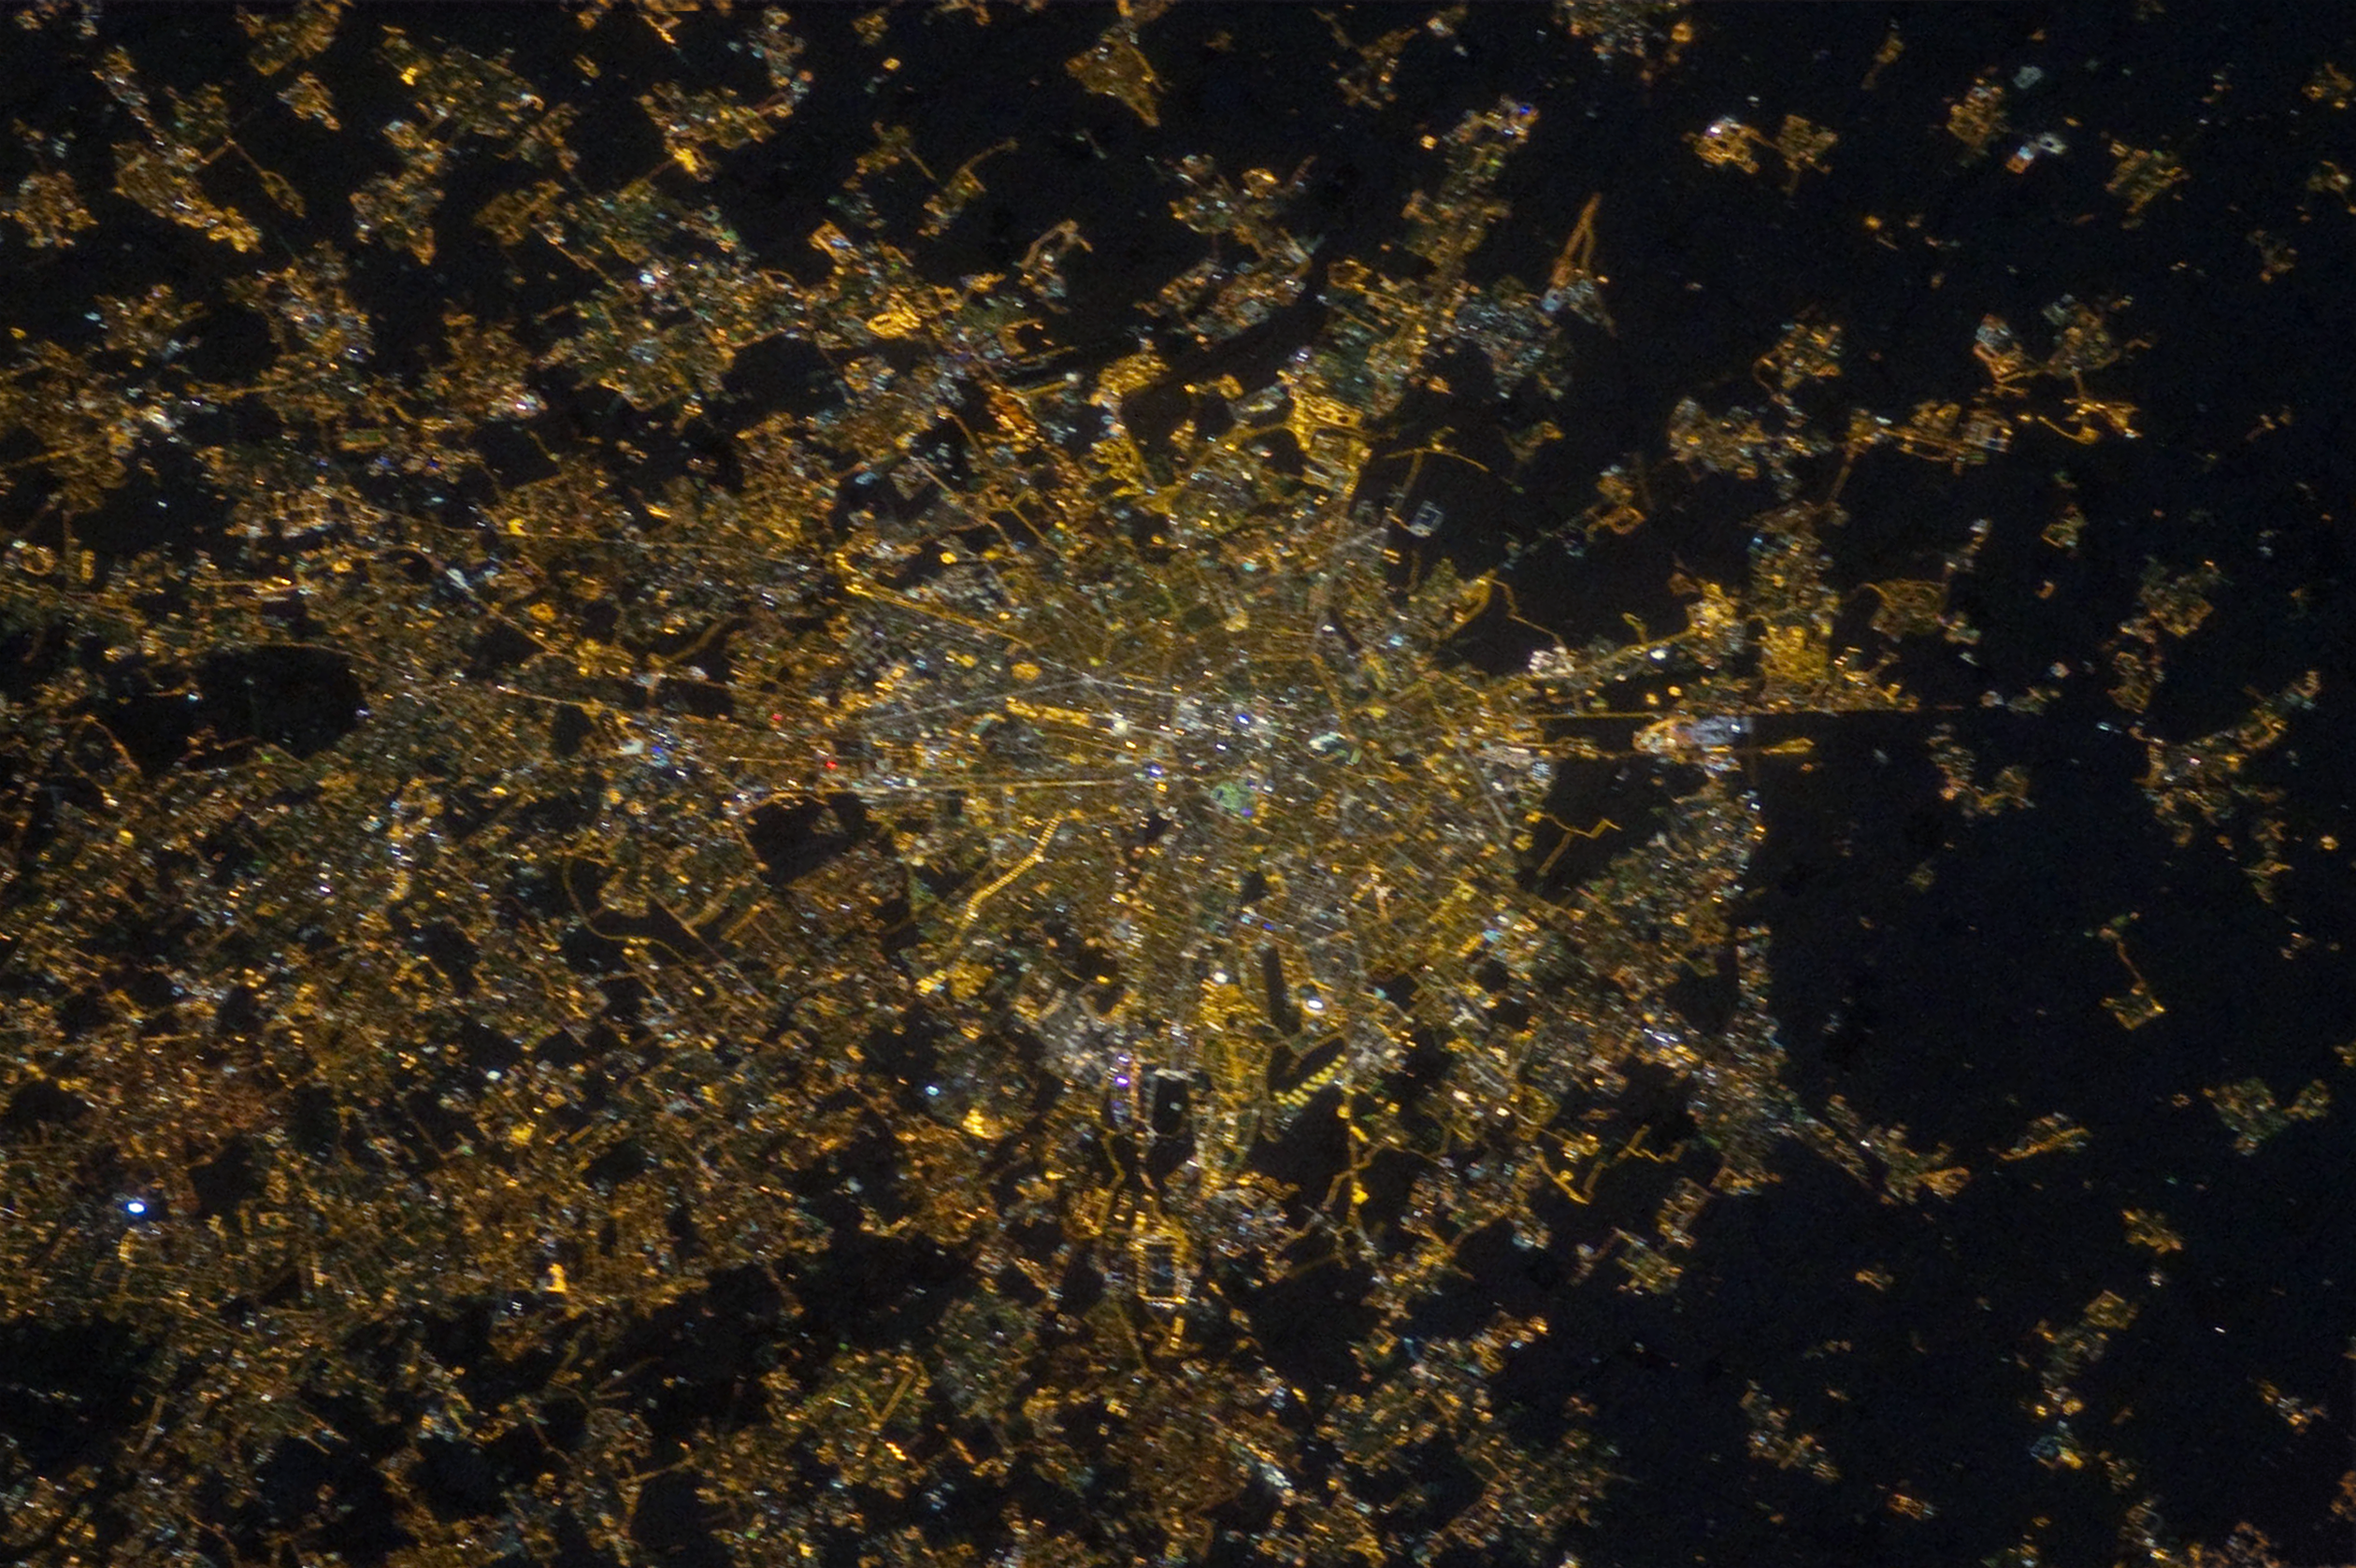

Milan from the ISS in 2012

Image of Milan before the transition to LED technology. The many different streetlight colours visible indicate the use of different lighting technologies. The illumination level of Milan centre is similar to its suburbs.

This image was taken by André Kuipers.

Credit: NASA/ESA